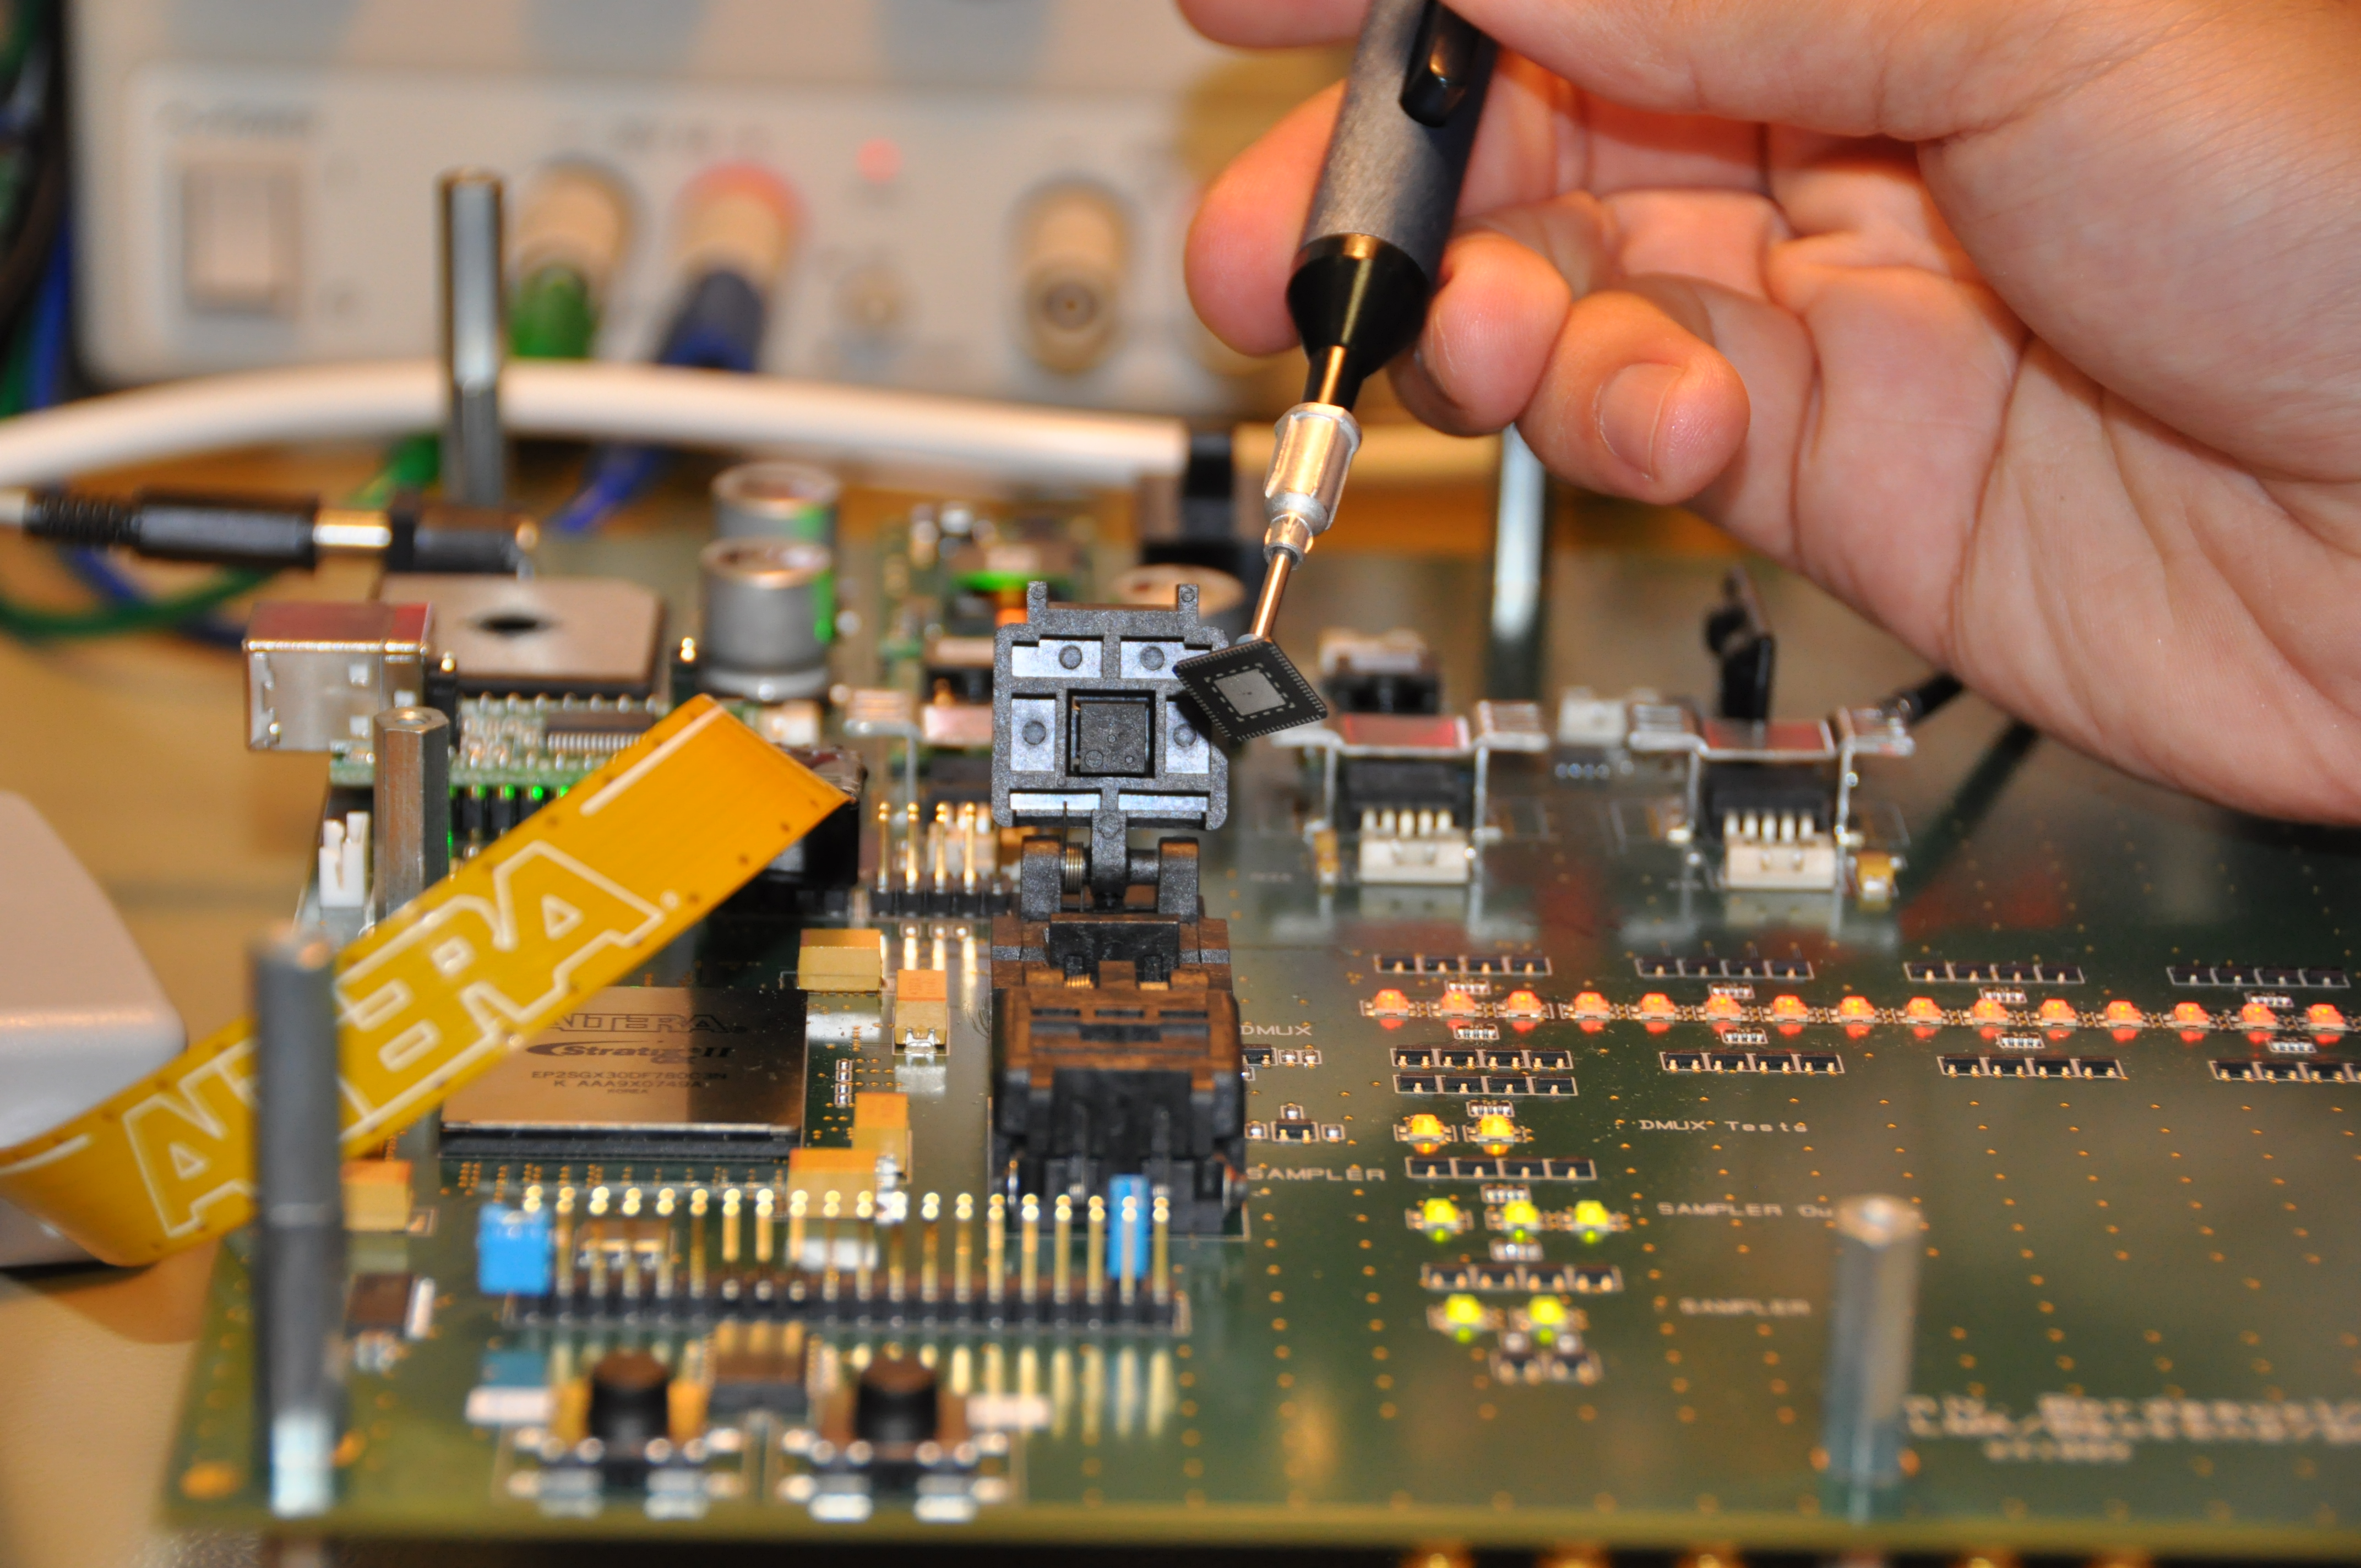

Prototype of the digitizer used by ALMA

Prototype of the digitizer used by ALMA. The digitizer is a device that converts the analog signals produced by the Front End into digital signals that can be processed by the Correlator. These are located inside the antennas in the digital rack.

Credit: ALMA (ESO / NAOJ / NRAO)